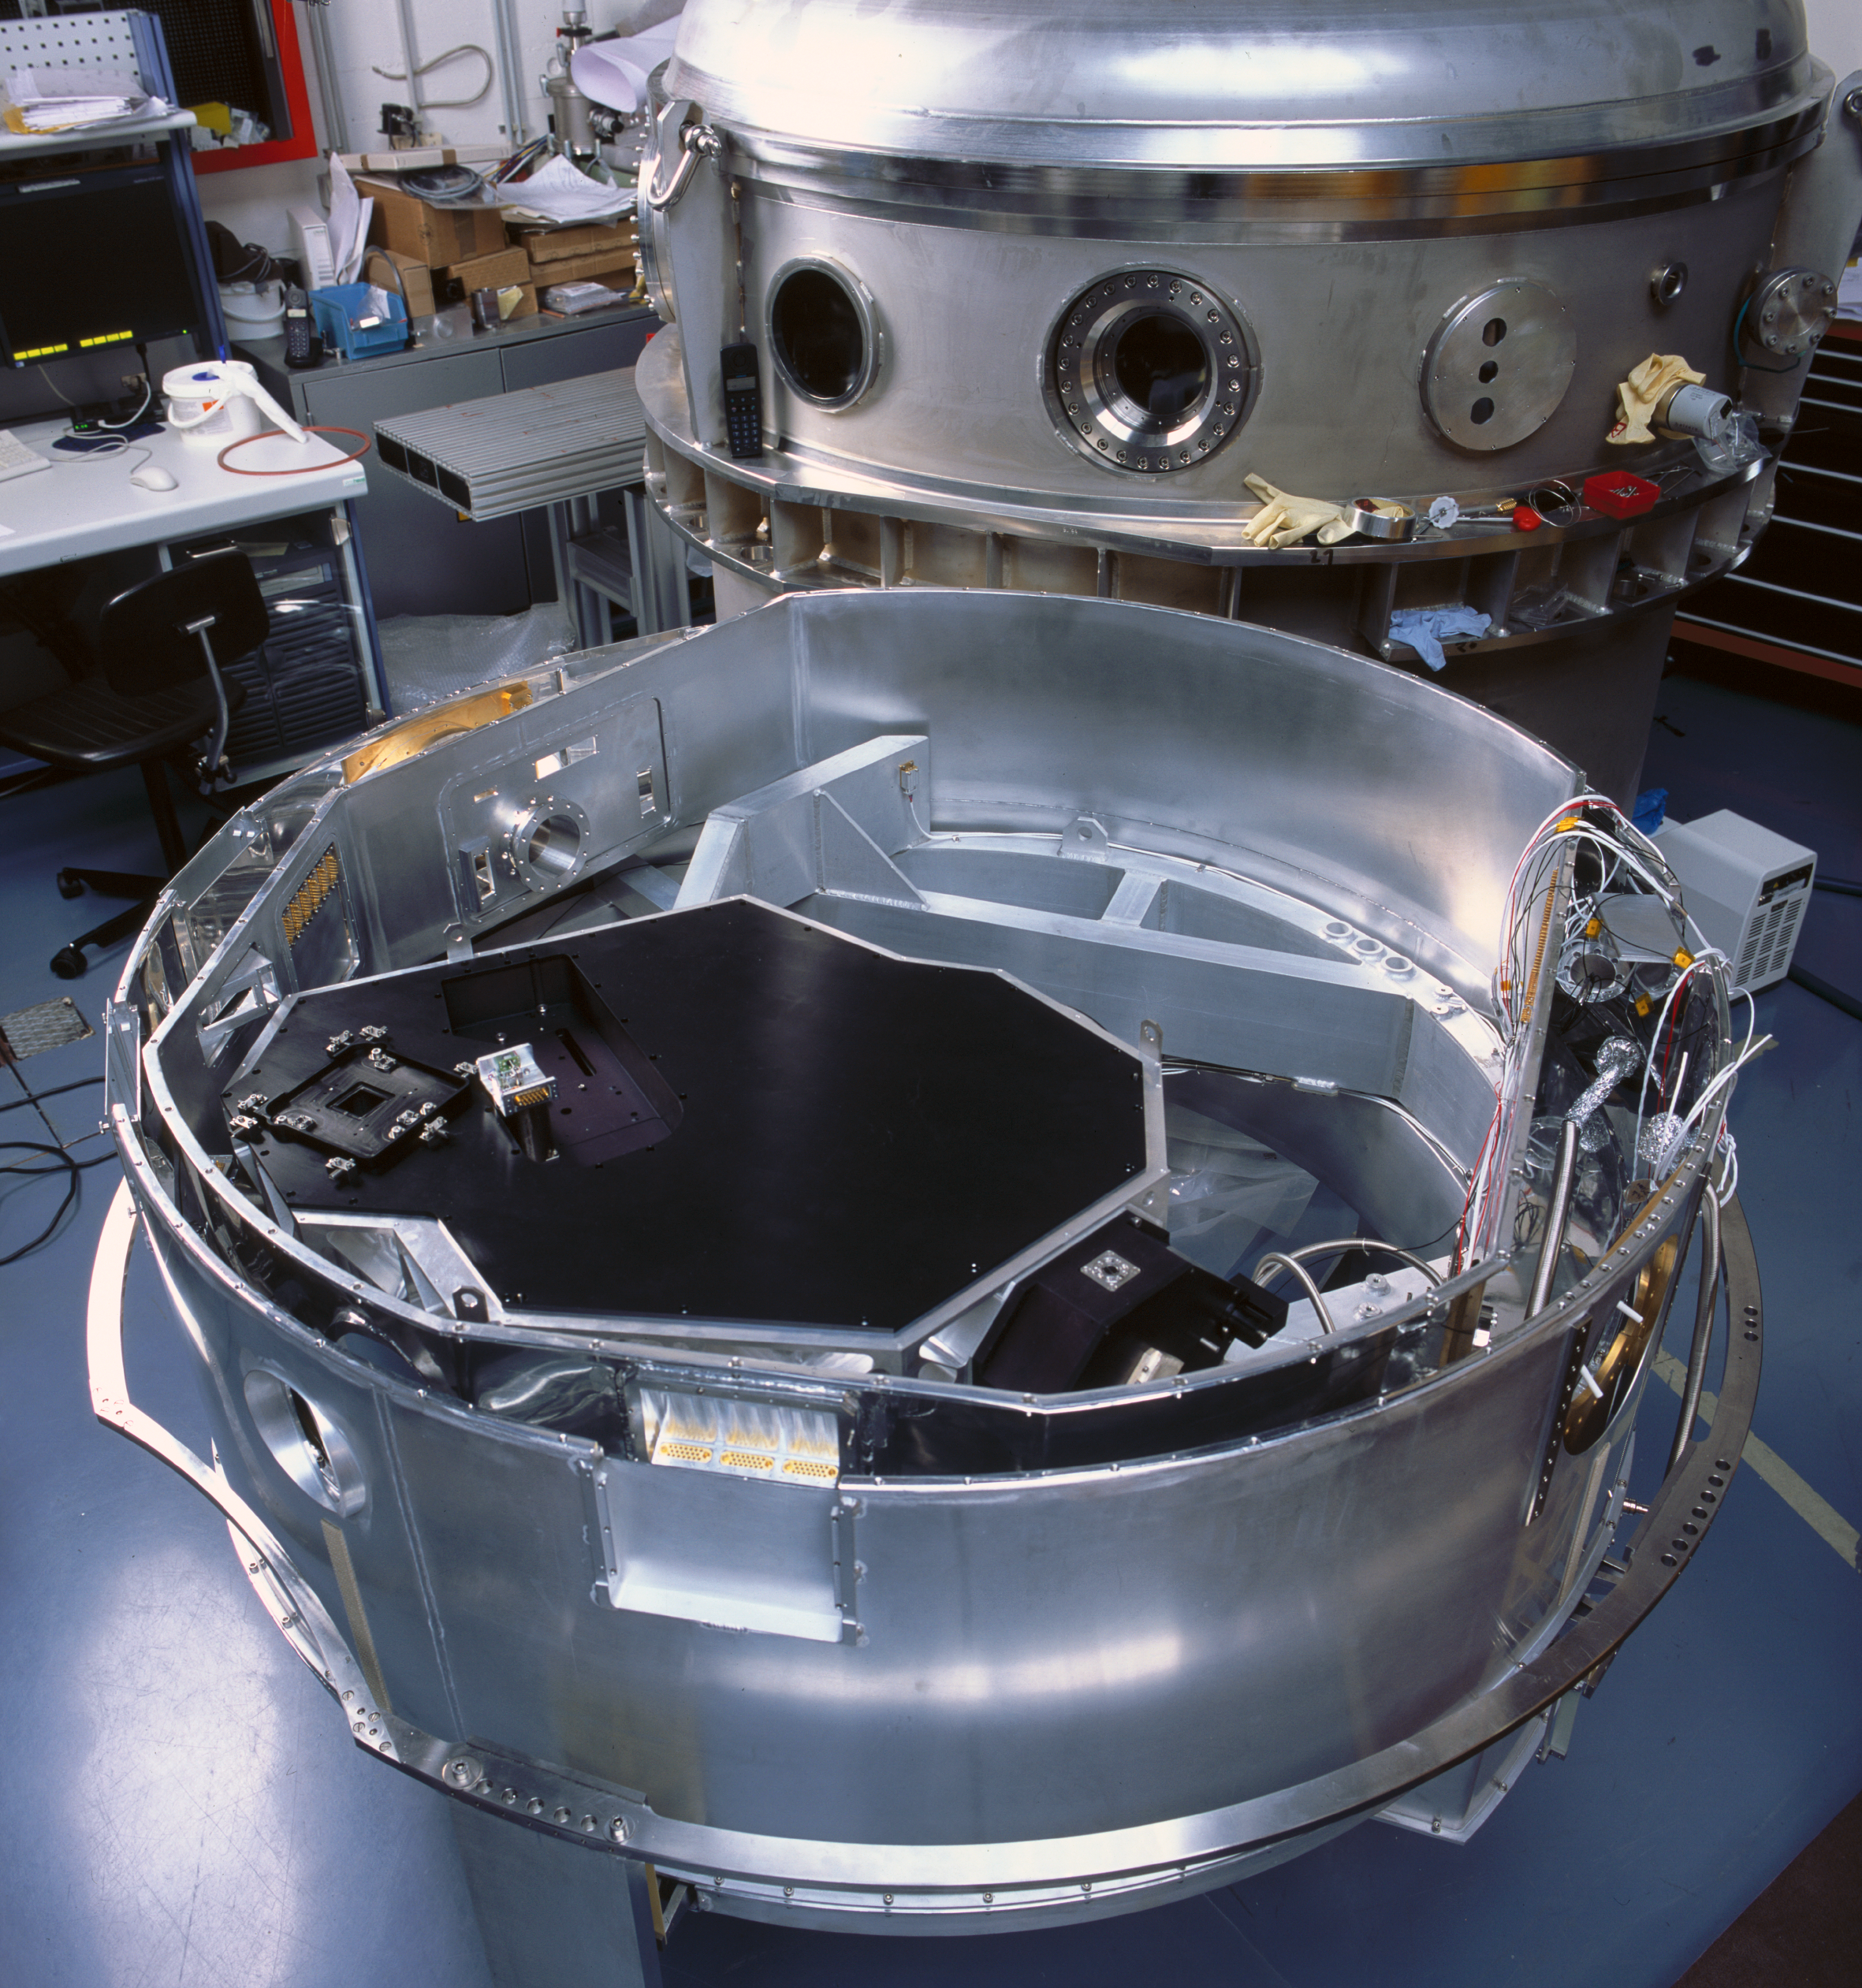

CRIRES cold structure

This is the cold structure of CRIRES during its assembly at the ESO headquarters in Garching in 2004.

Credit: ESO